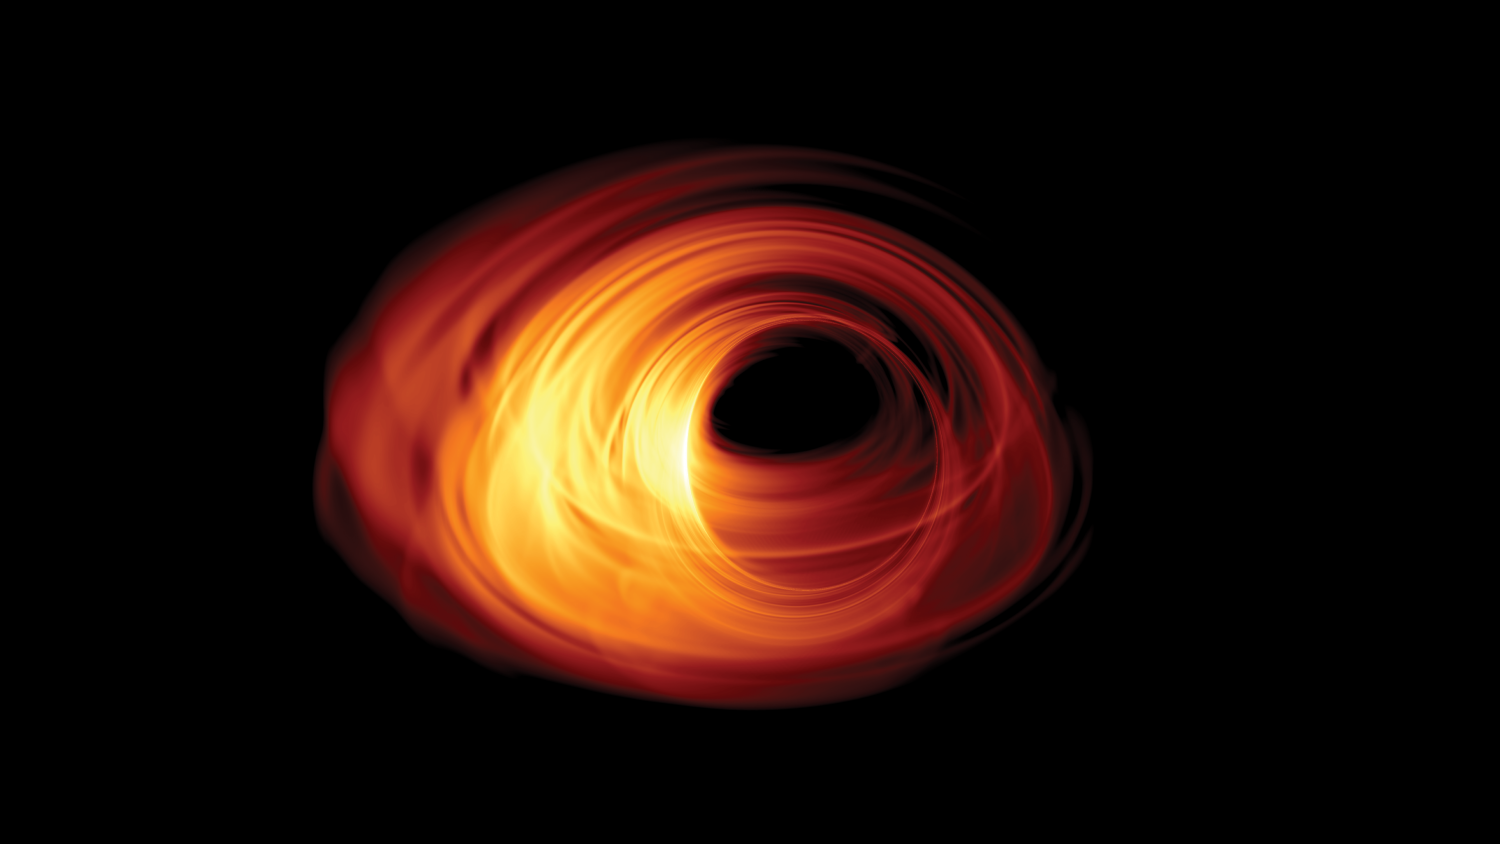

Simulated Image of an Accreting Black Hole

Simulated image of an accreting black hole. The event horizon is in the middle of the image, and the shadow can be seen with a rotating accretion disk surrounding it.

Credit: Bronzwaer/Davelaar/Moscibrodzka/Falcke/Radboud University